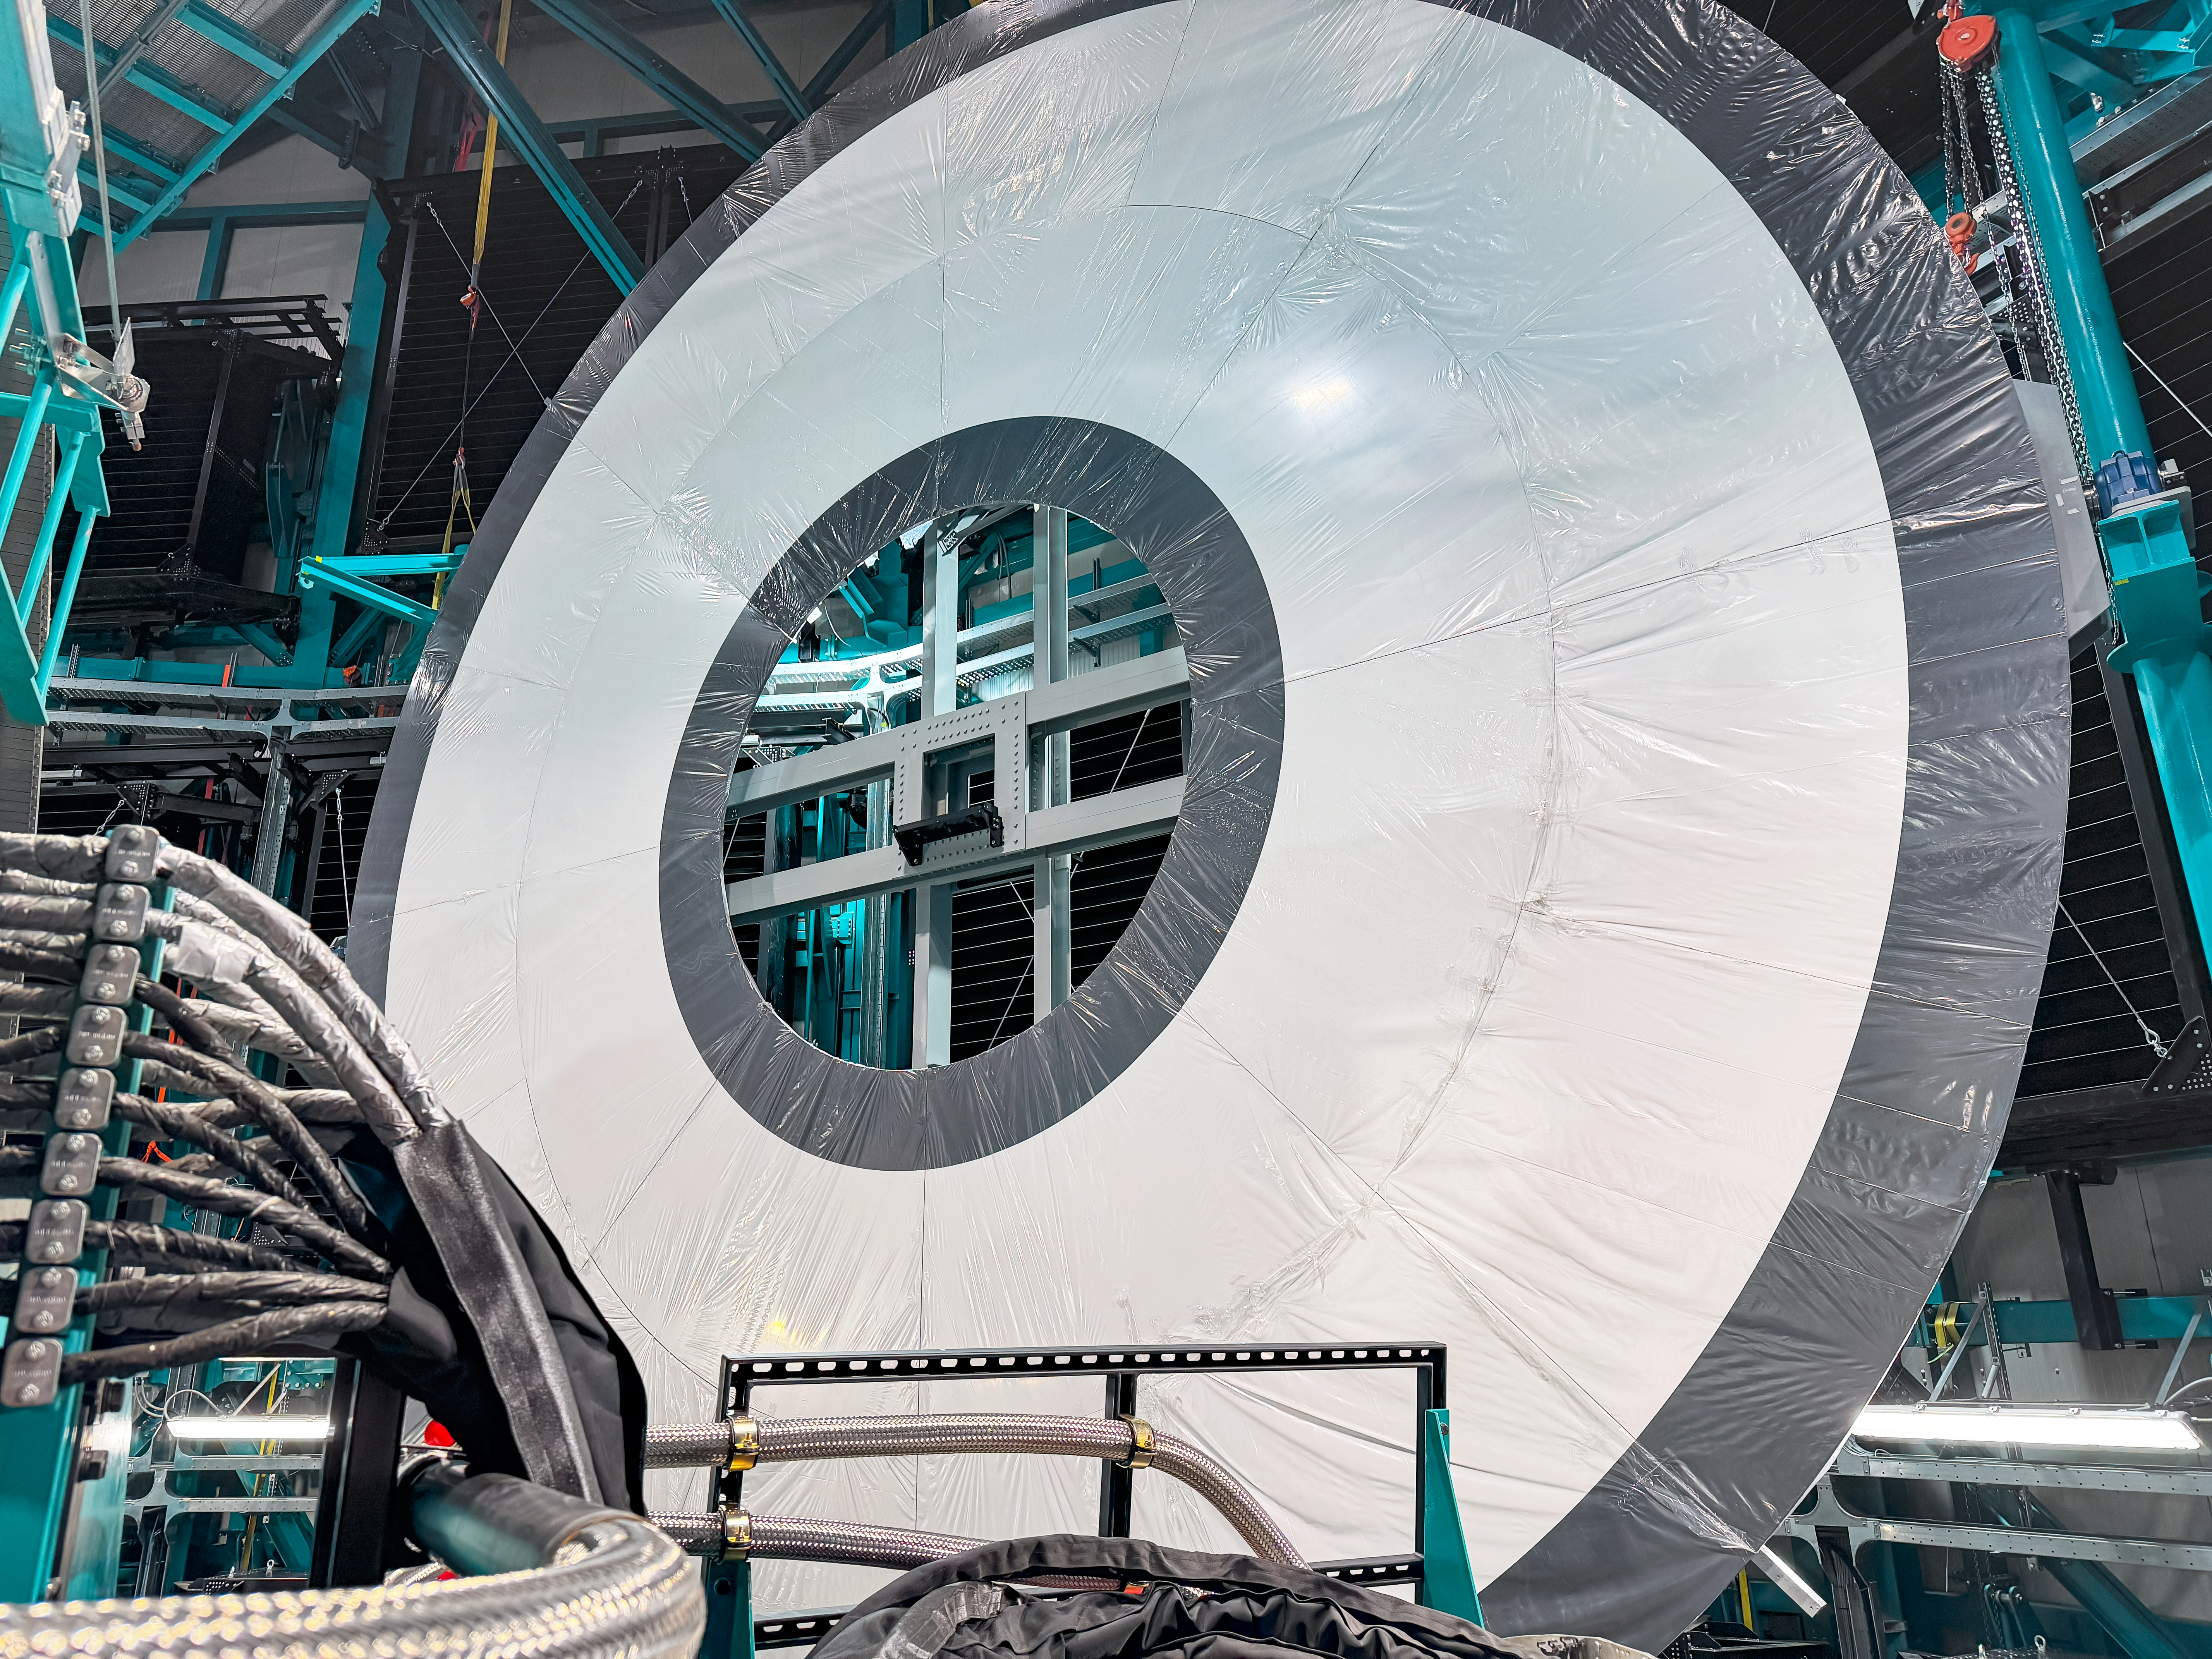

Rubin Calibration Screen

The summit team completed installation of the NSF-DOE Vera C. Rubin Observatory in-dome calibration screen in January 2025.

Credit: RubinObs/NOIRLab/SLAC/NSF/DOE/AURA